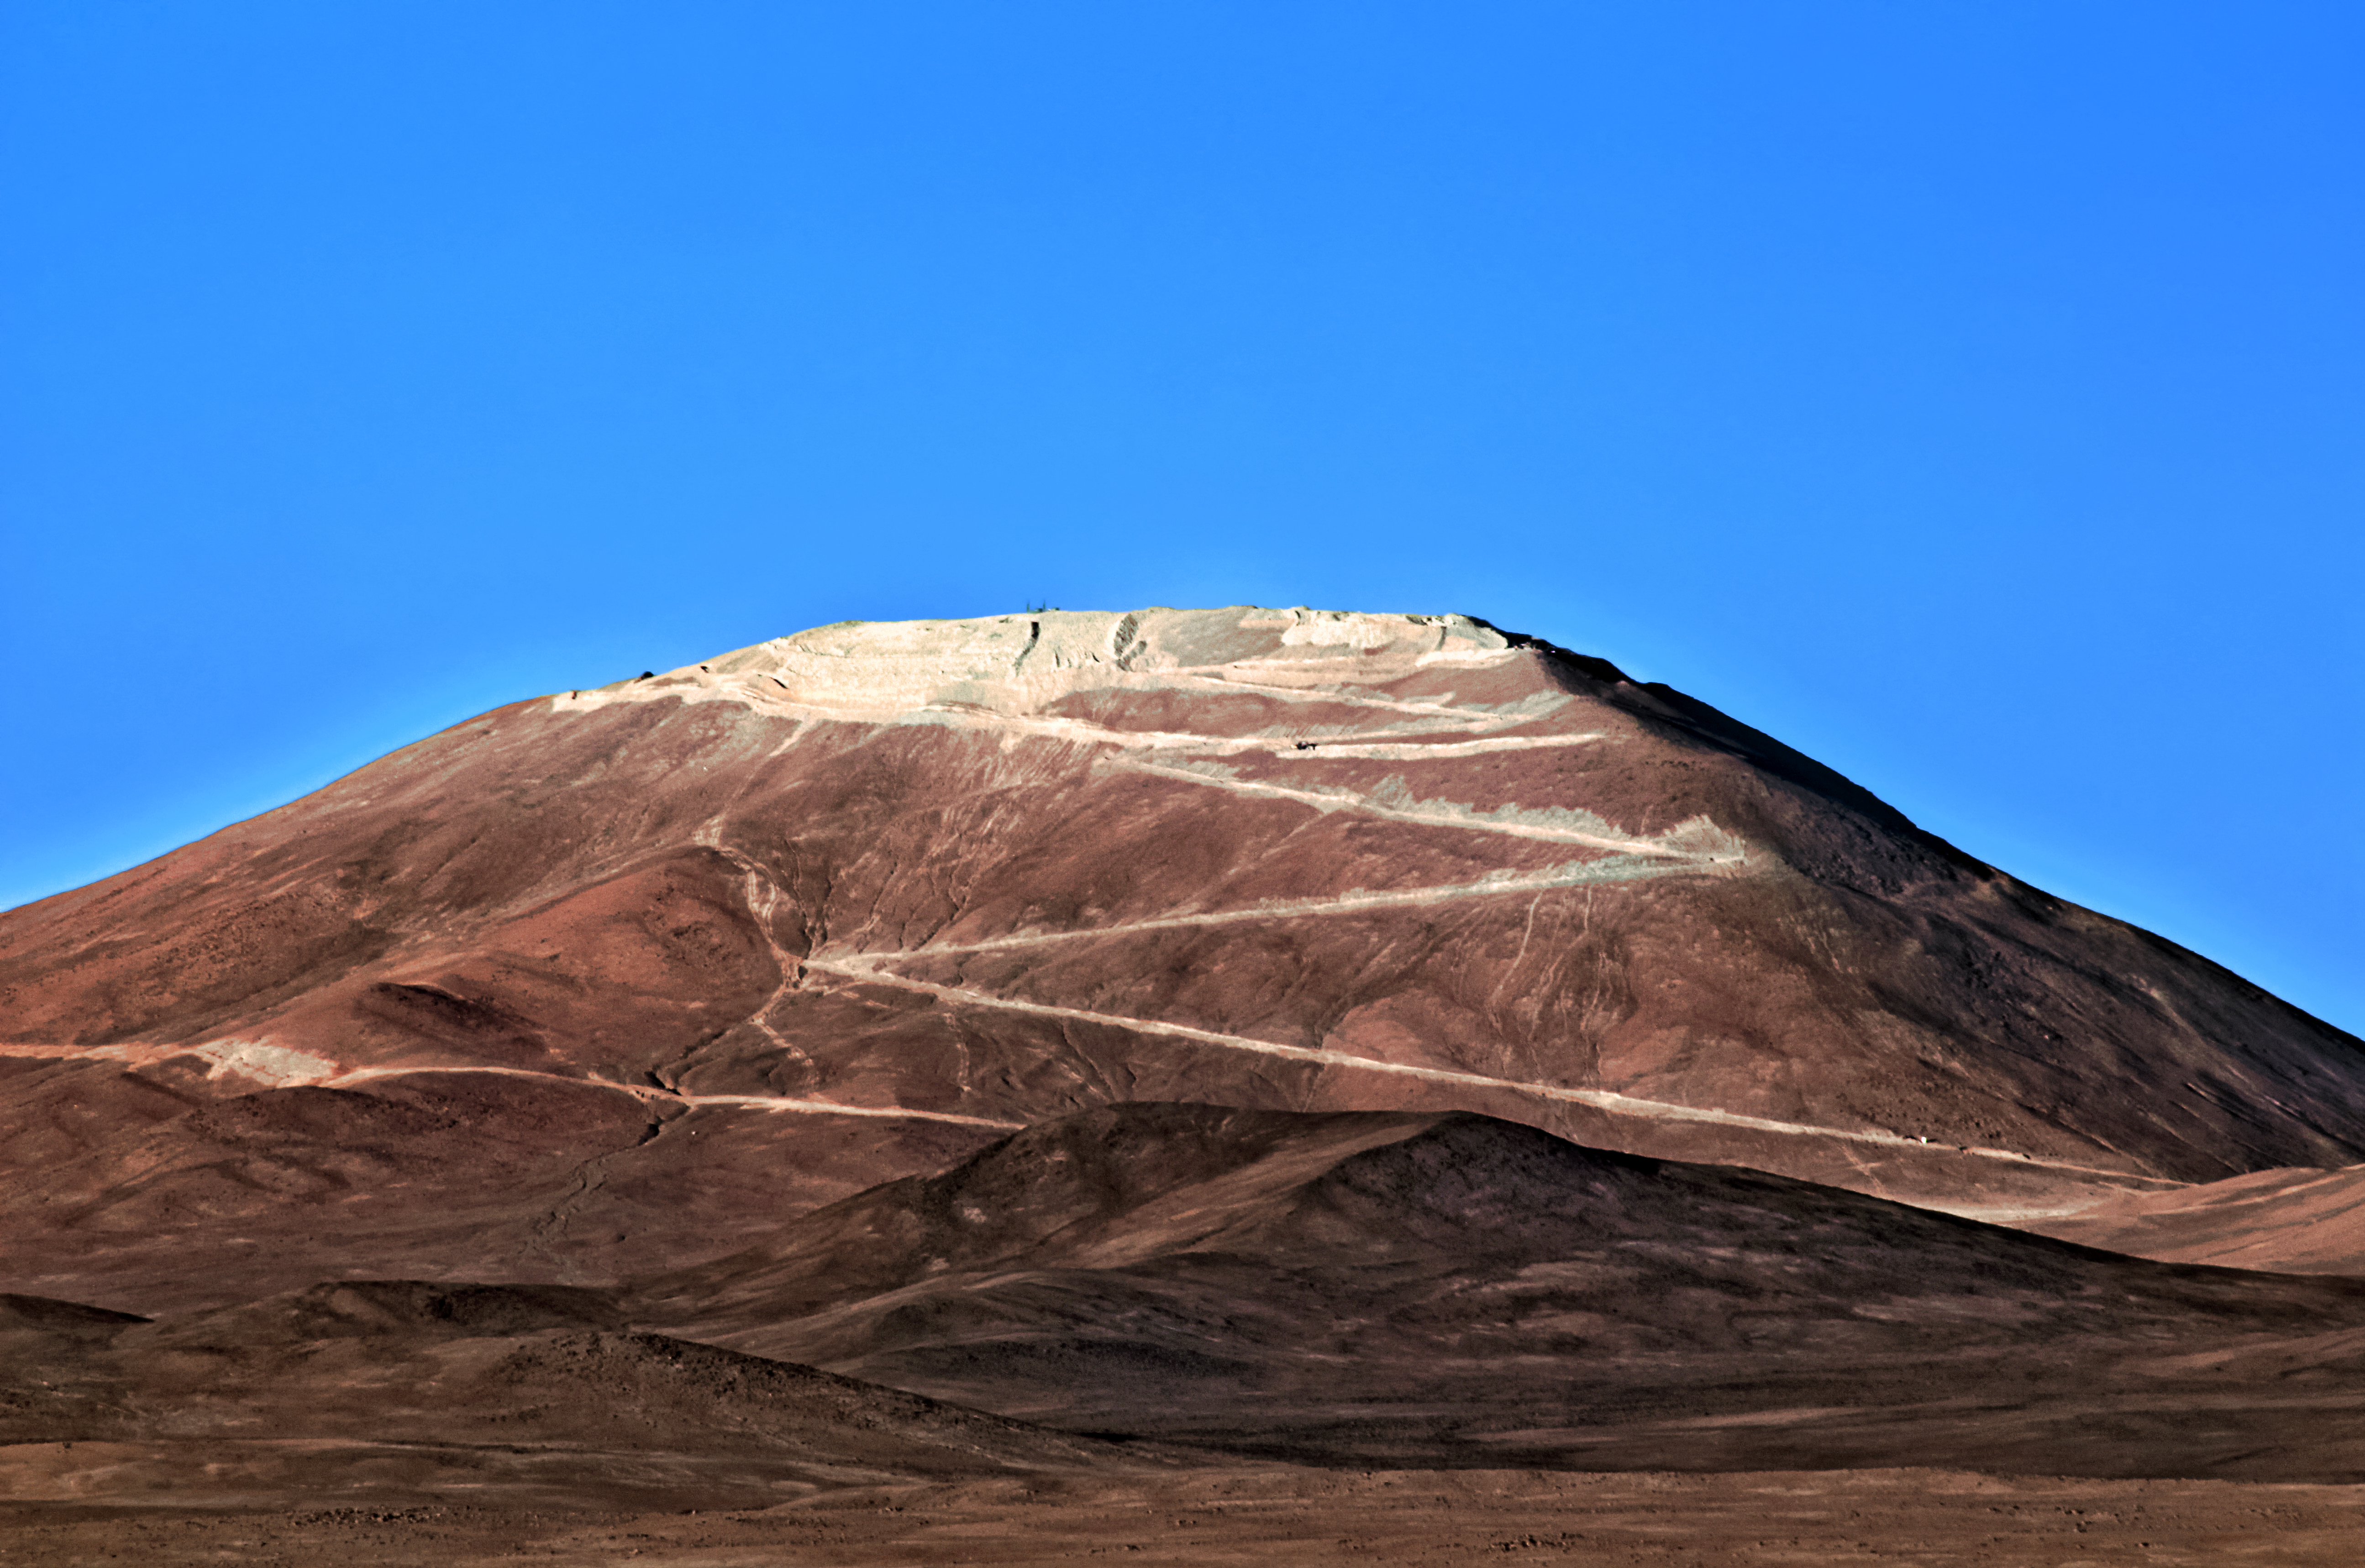

Flattening Armazones

Caked in dust and conspicuously flattened, the peak of Cerro Armazones appears more hospitable to the world's largest telescope with every passing day.

Credit: F. Char/ESO